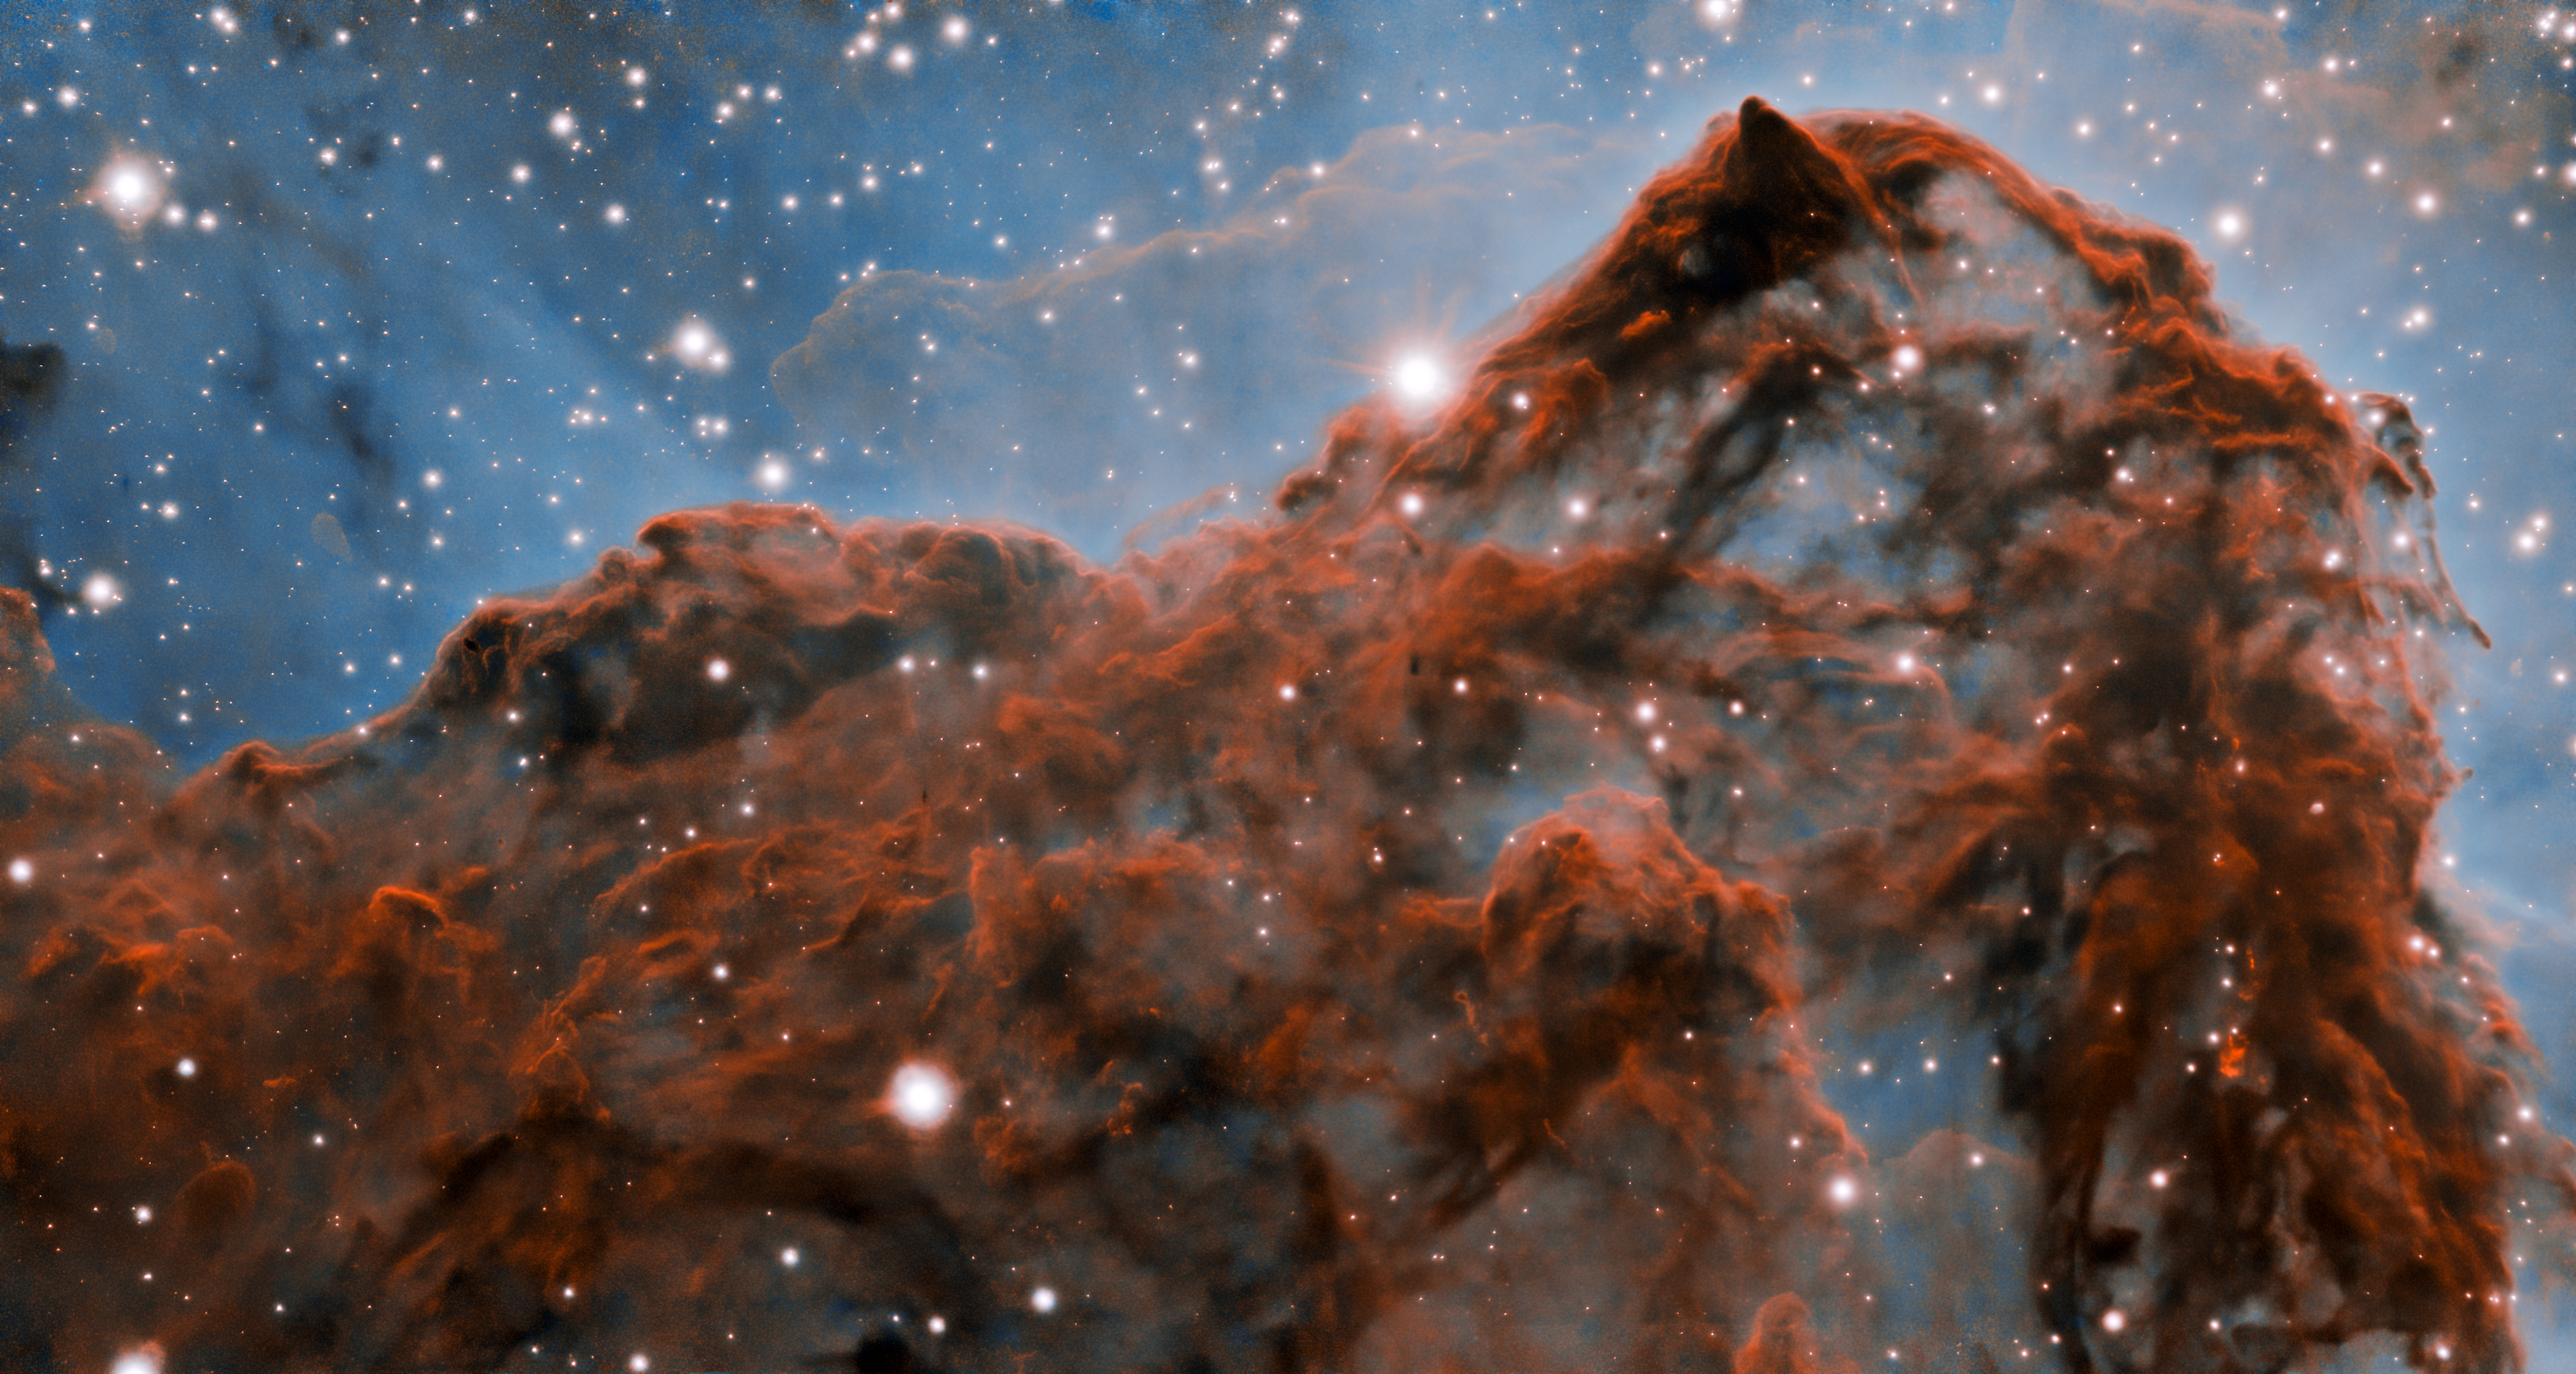

Carina Nebula western wall (with adaptive optics)

A 50-trillion-km (33-trillion-mile, or 5 light-year) long section of the western wall in the Carina Nebula, as observed with adaptive optics on the Gemini South telescope. This mountainous section of the nebula reveals a number of unusual structures including a long series of parallel ridges that could be produced by a magnetic field, a remarkable almost perfectly smooth wave, and fragments that appear to be in the process of being sheared off the cloud by a strong wind. There is also evidence for a jet of material ejected from a newly-formed star. The exquisite detail seen in the image is in part due to a technology known as adaptive optics, which resulted in a ten-fold improvement in the resolution of the research team’s observations.

Credit: International Gemini Observatory/NOIRLab/NSF/AURA/P. Hartigan (Rice University) Acknowledgment: Image processing: Patrick Hartigan (Rice University), Travis Rector (University of Alaska Anchorage), Mahdi Zamani & Davide de Martin